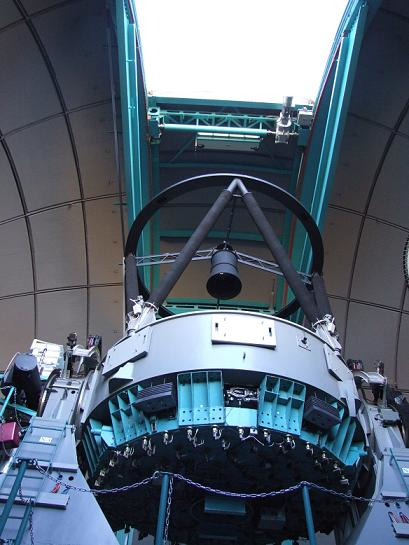

SOAR telescope viewed from the dome floor level. Three folded Cassegrain side ports (light grey rectabgular covers) are visible, available for lightweight instruments that may be installed in the future.

SOAR telescope viewed from the dome floor level. Three folded Cassegrain side ports (light grey rectabgular covers) are visible, available for lightweight instruments that may be installed in the future.

Credit: NOIRLab